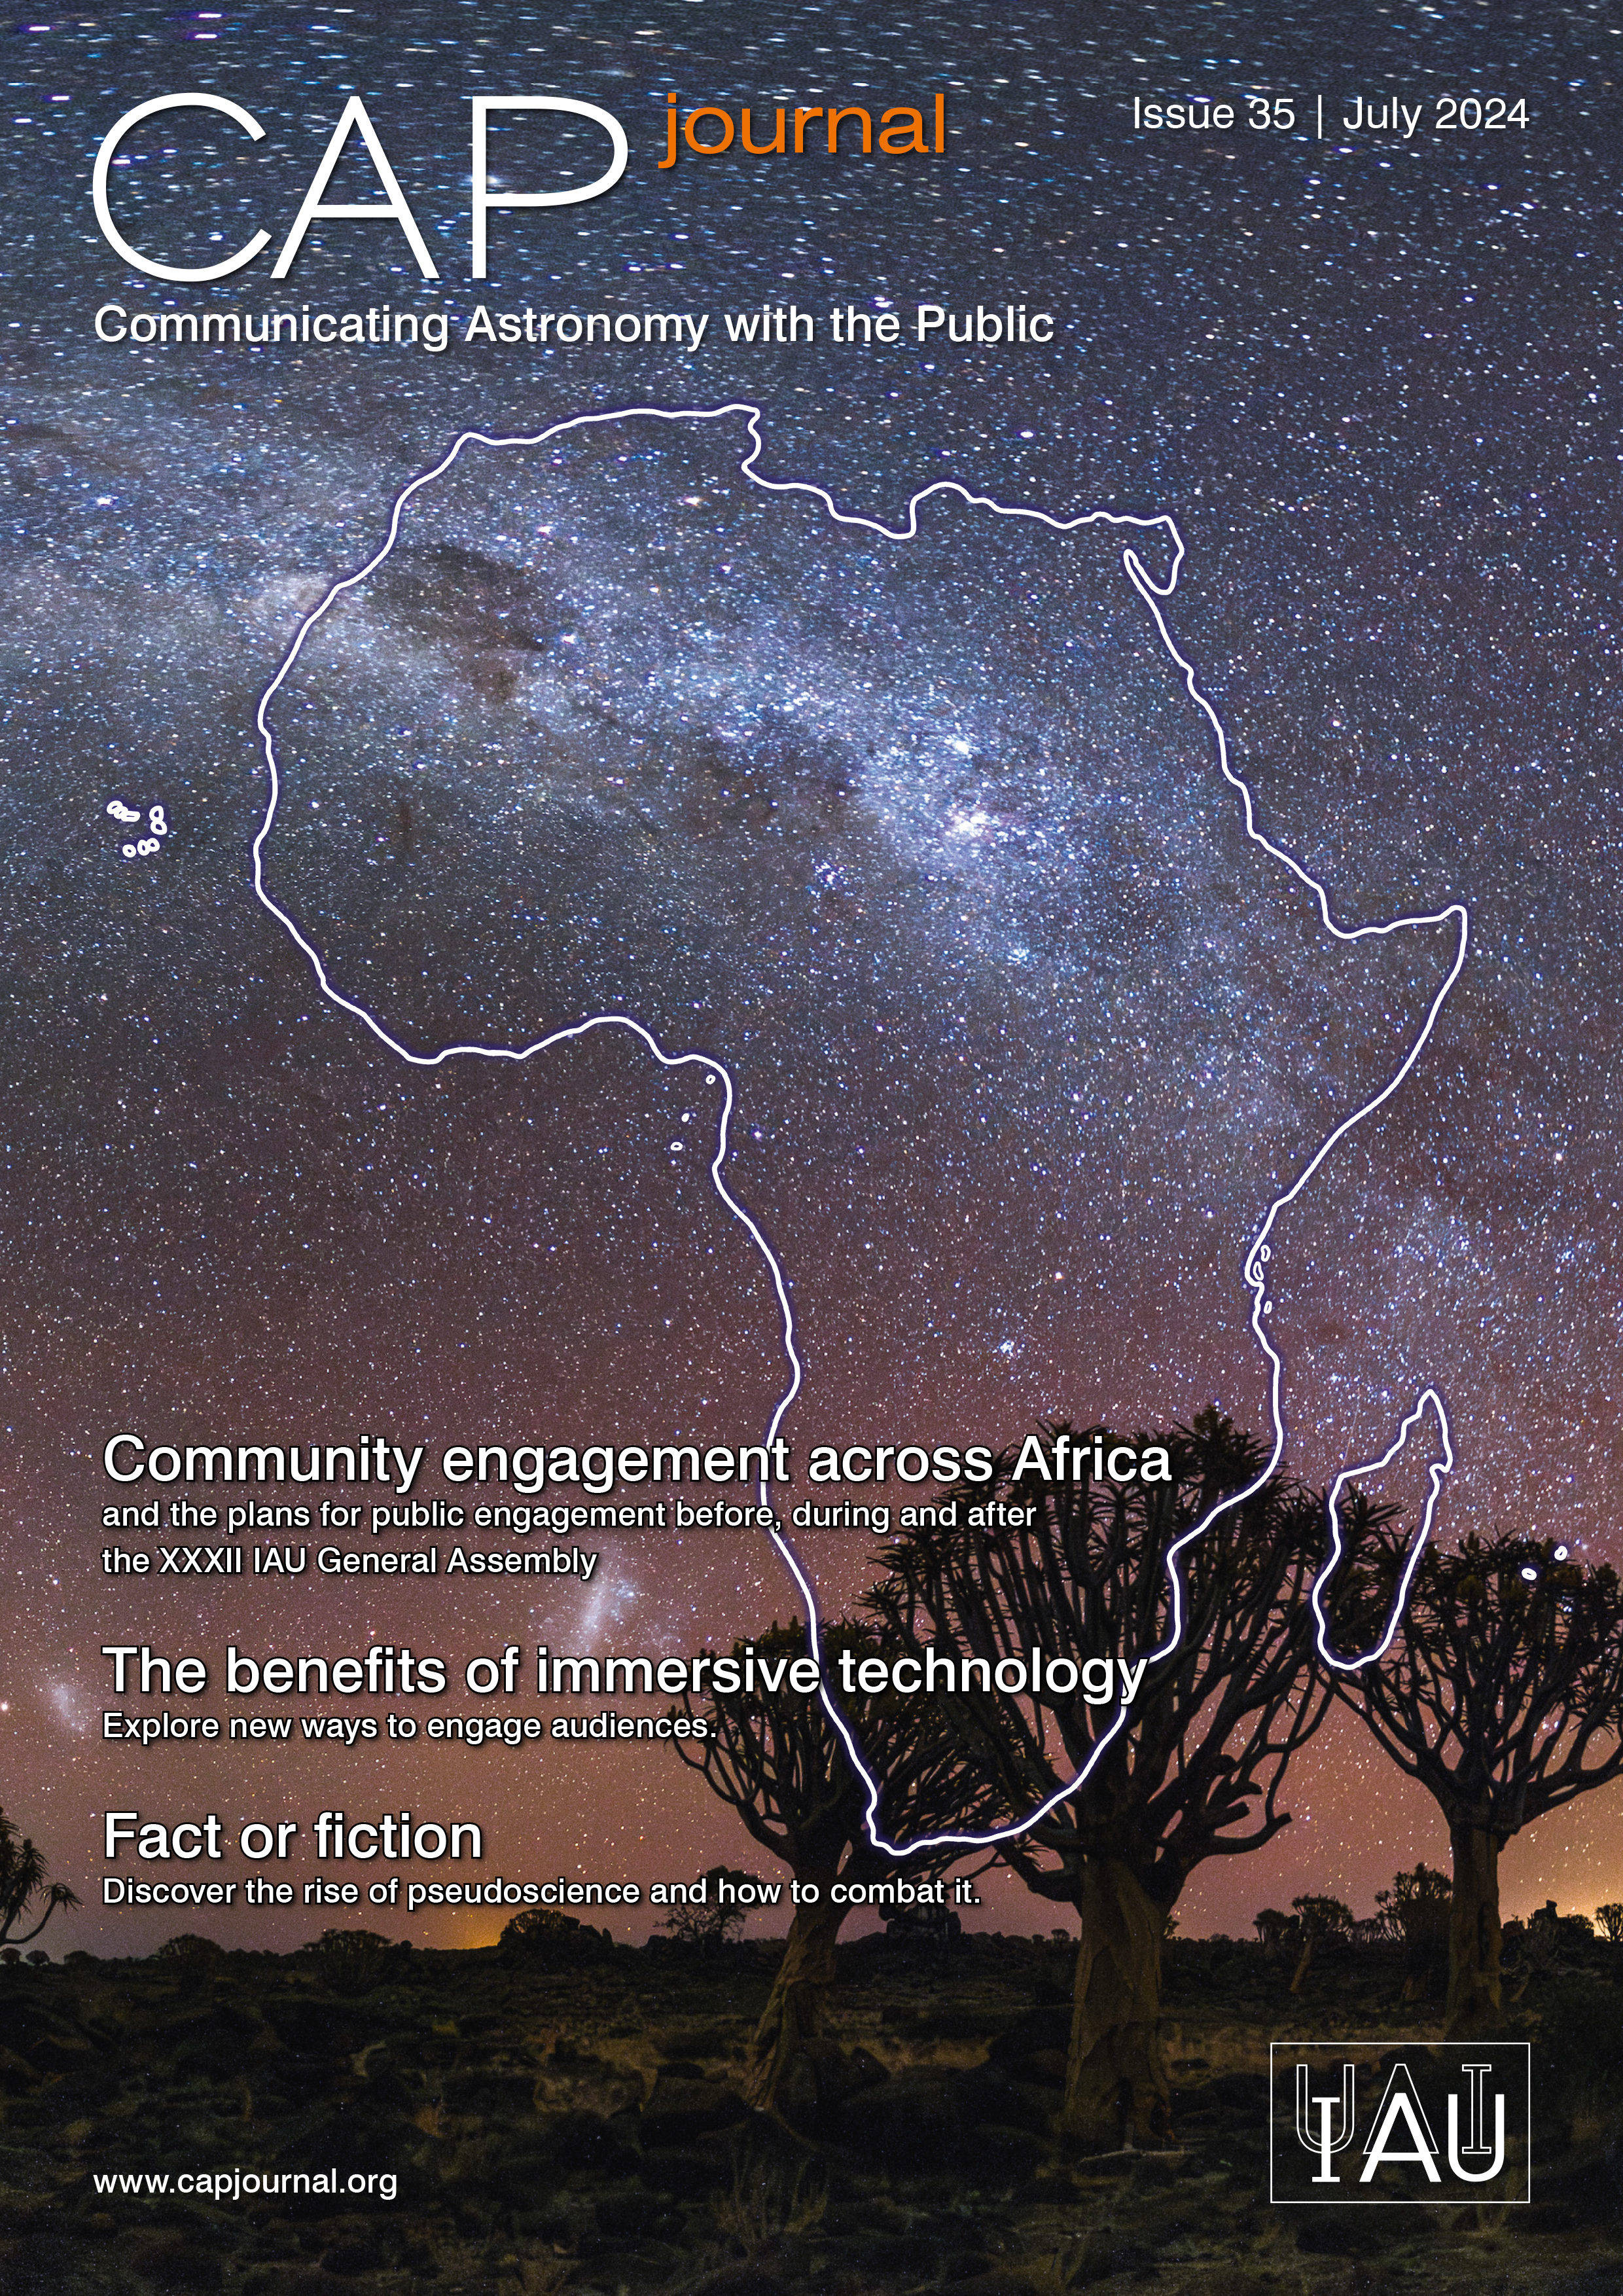

Cover of CAPjournal Issue #35

Cover of CAPjournal Issue #35. More information on: https://www.iau.org/news/announcements/detail/ann24021/

Credit: IAU OAO